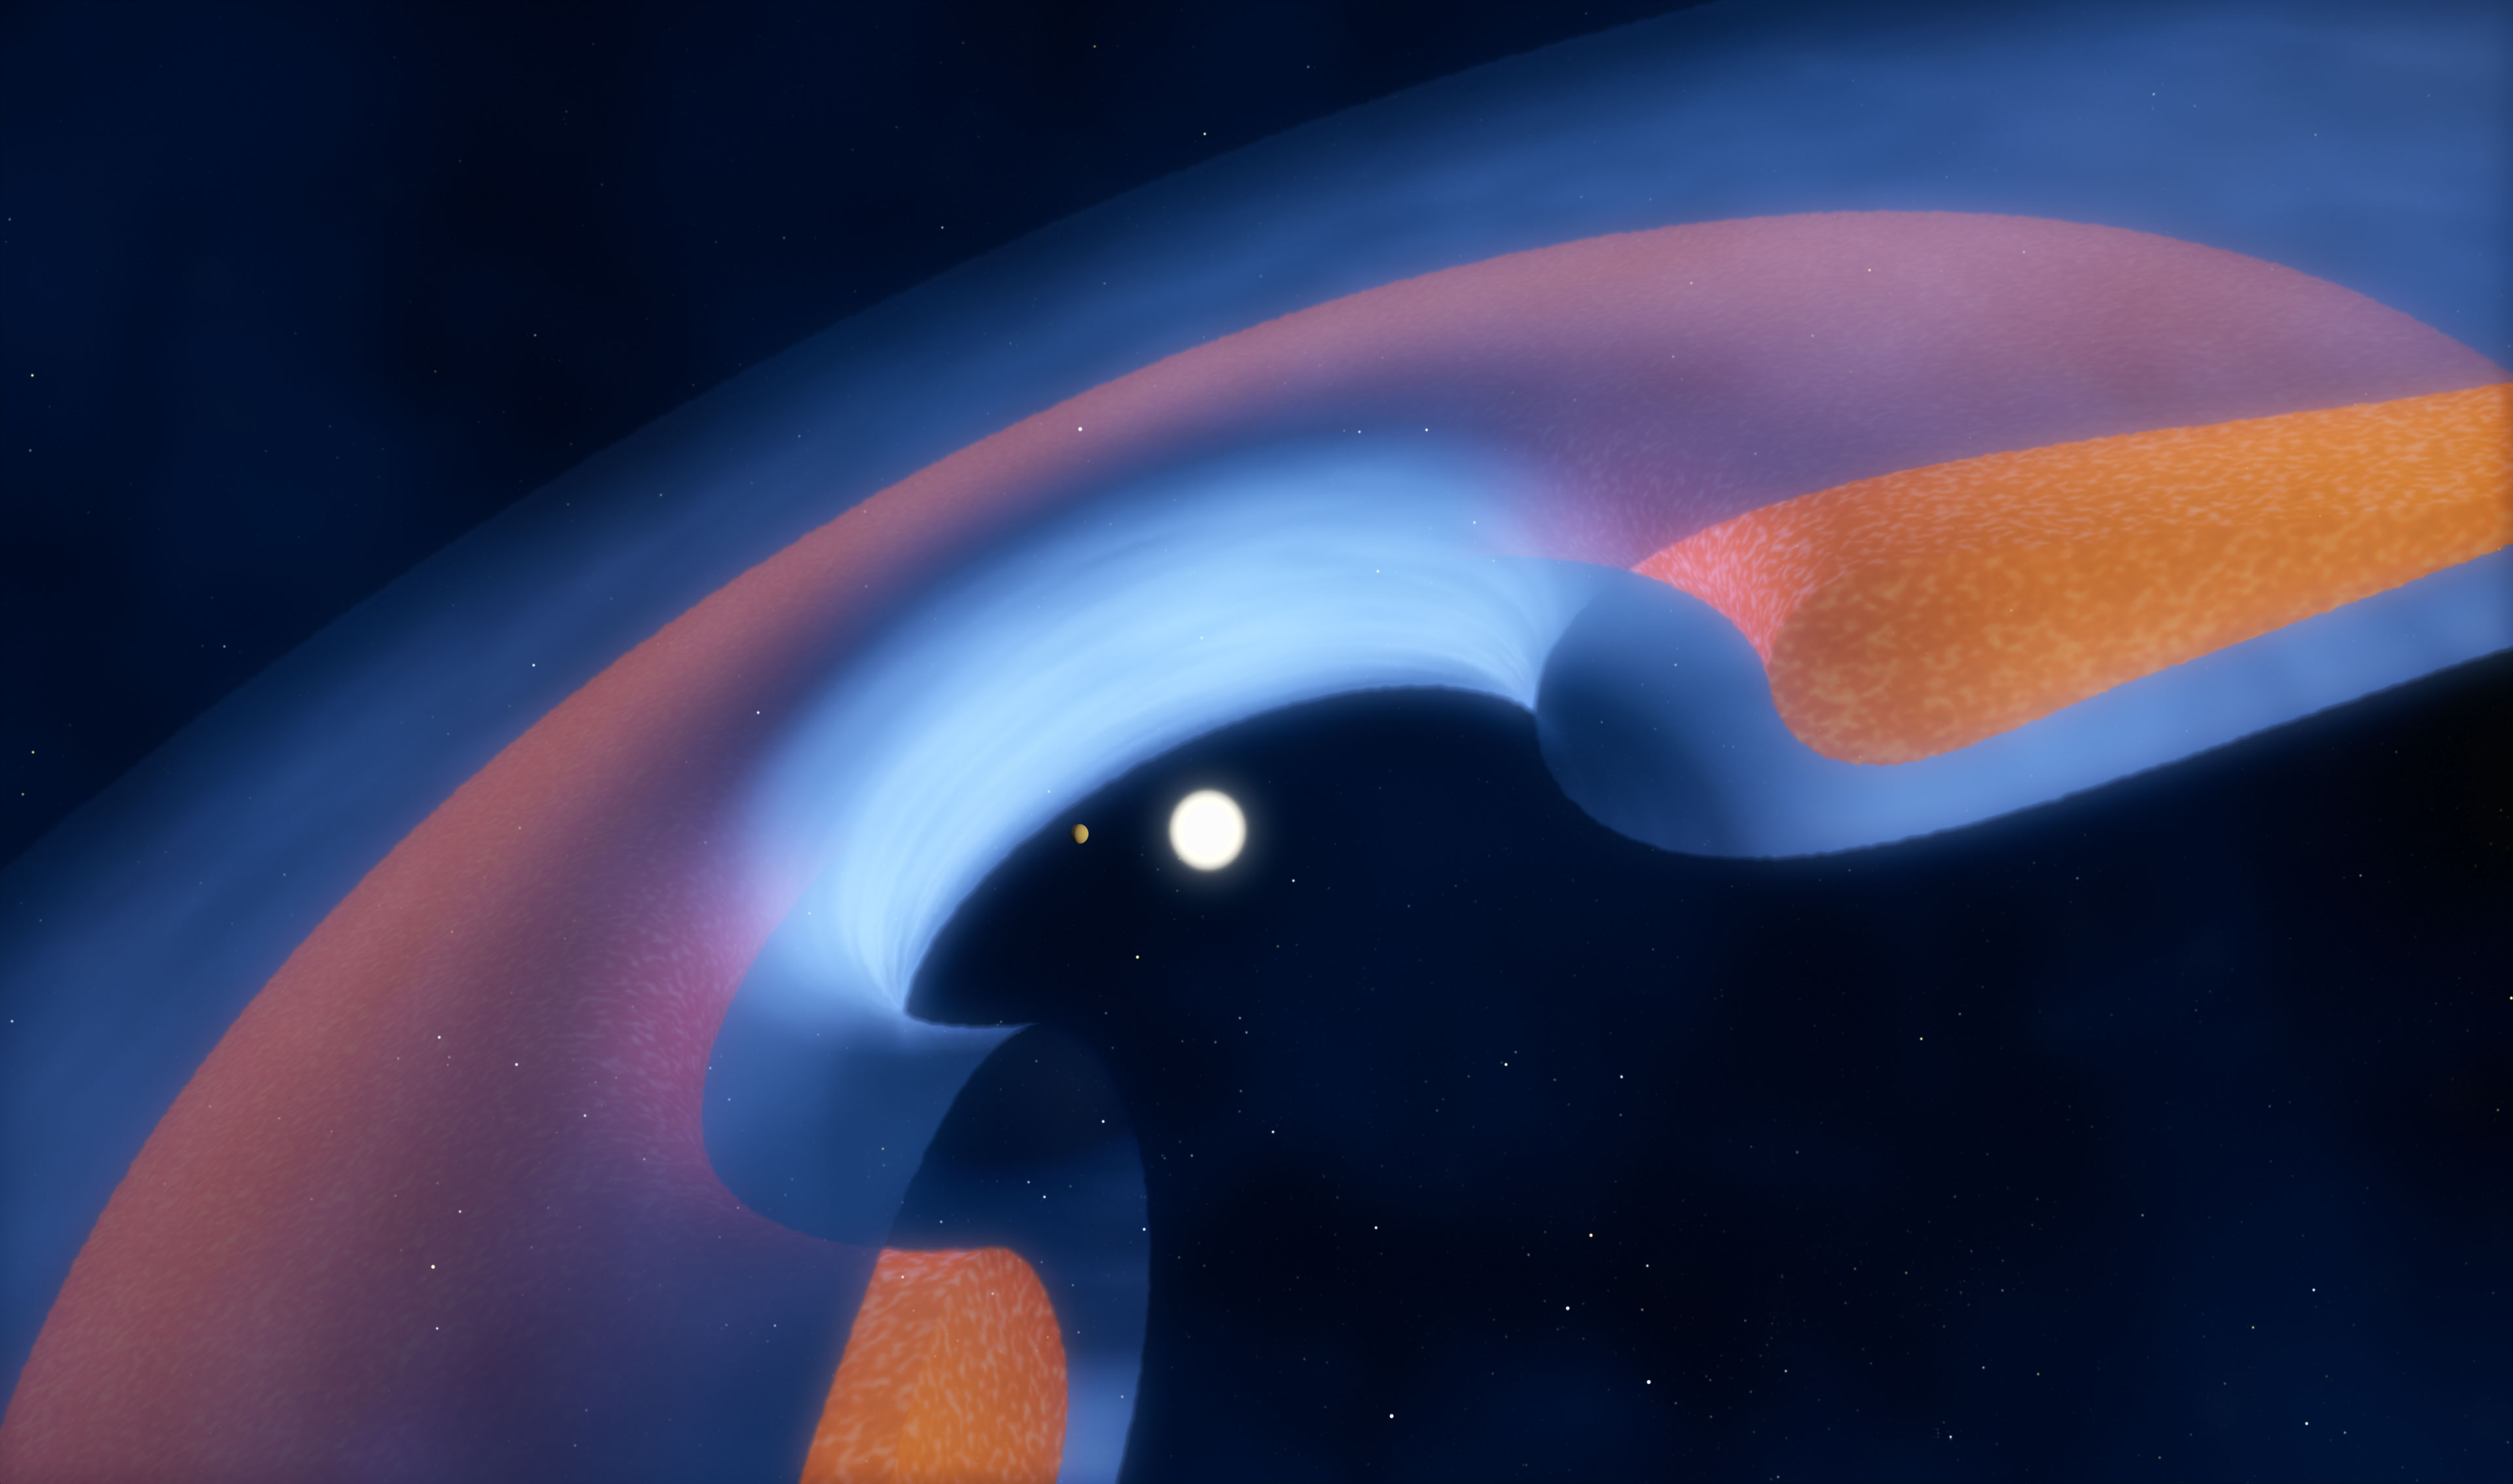

Schematic view of a transitional disc around a young star

Schematic view of a transitional disc around a young star
This schematic diagram shows how the dust (brown) and gas (blue) is distributed around the star, and how a young planet is clearing the central gap.

Credit: ALMA (ESO/NAOJ/NRAO)/M. Kornmess